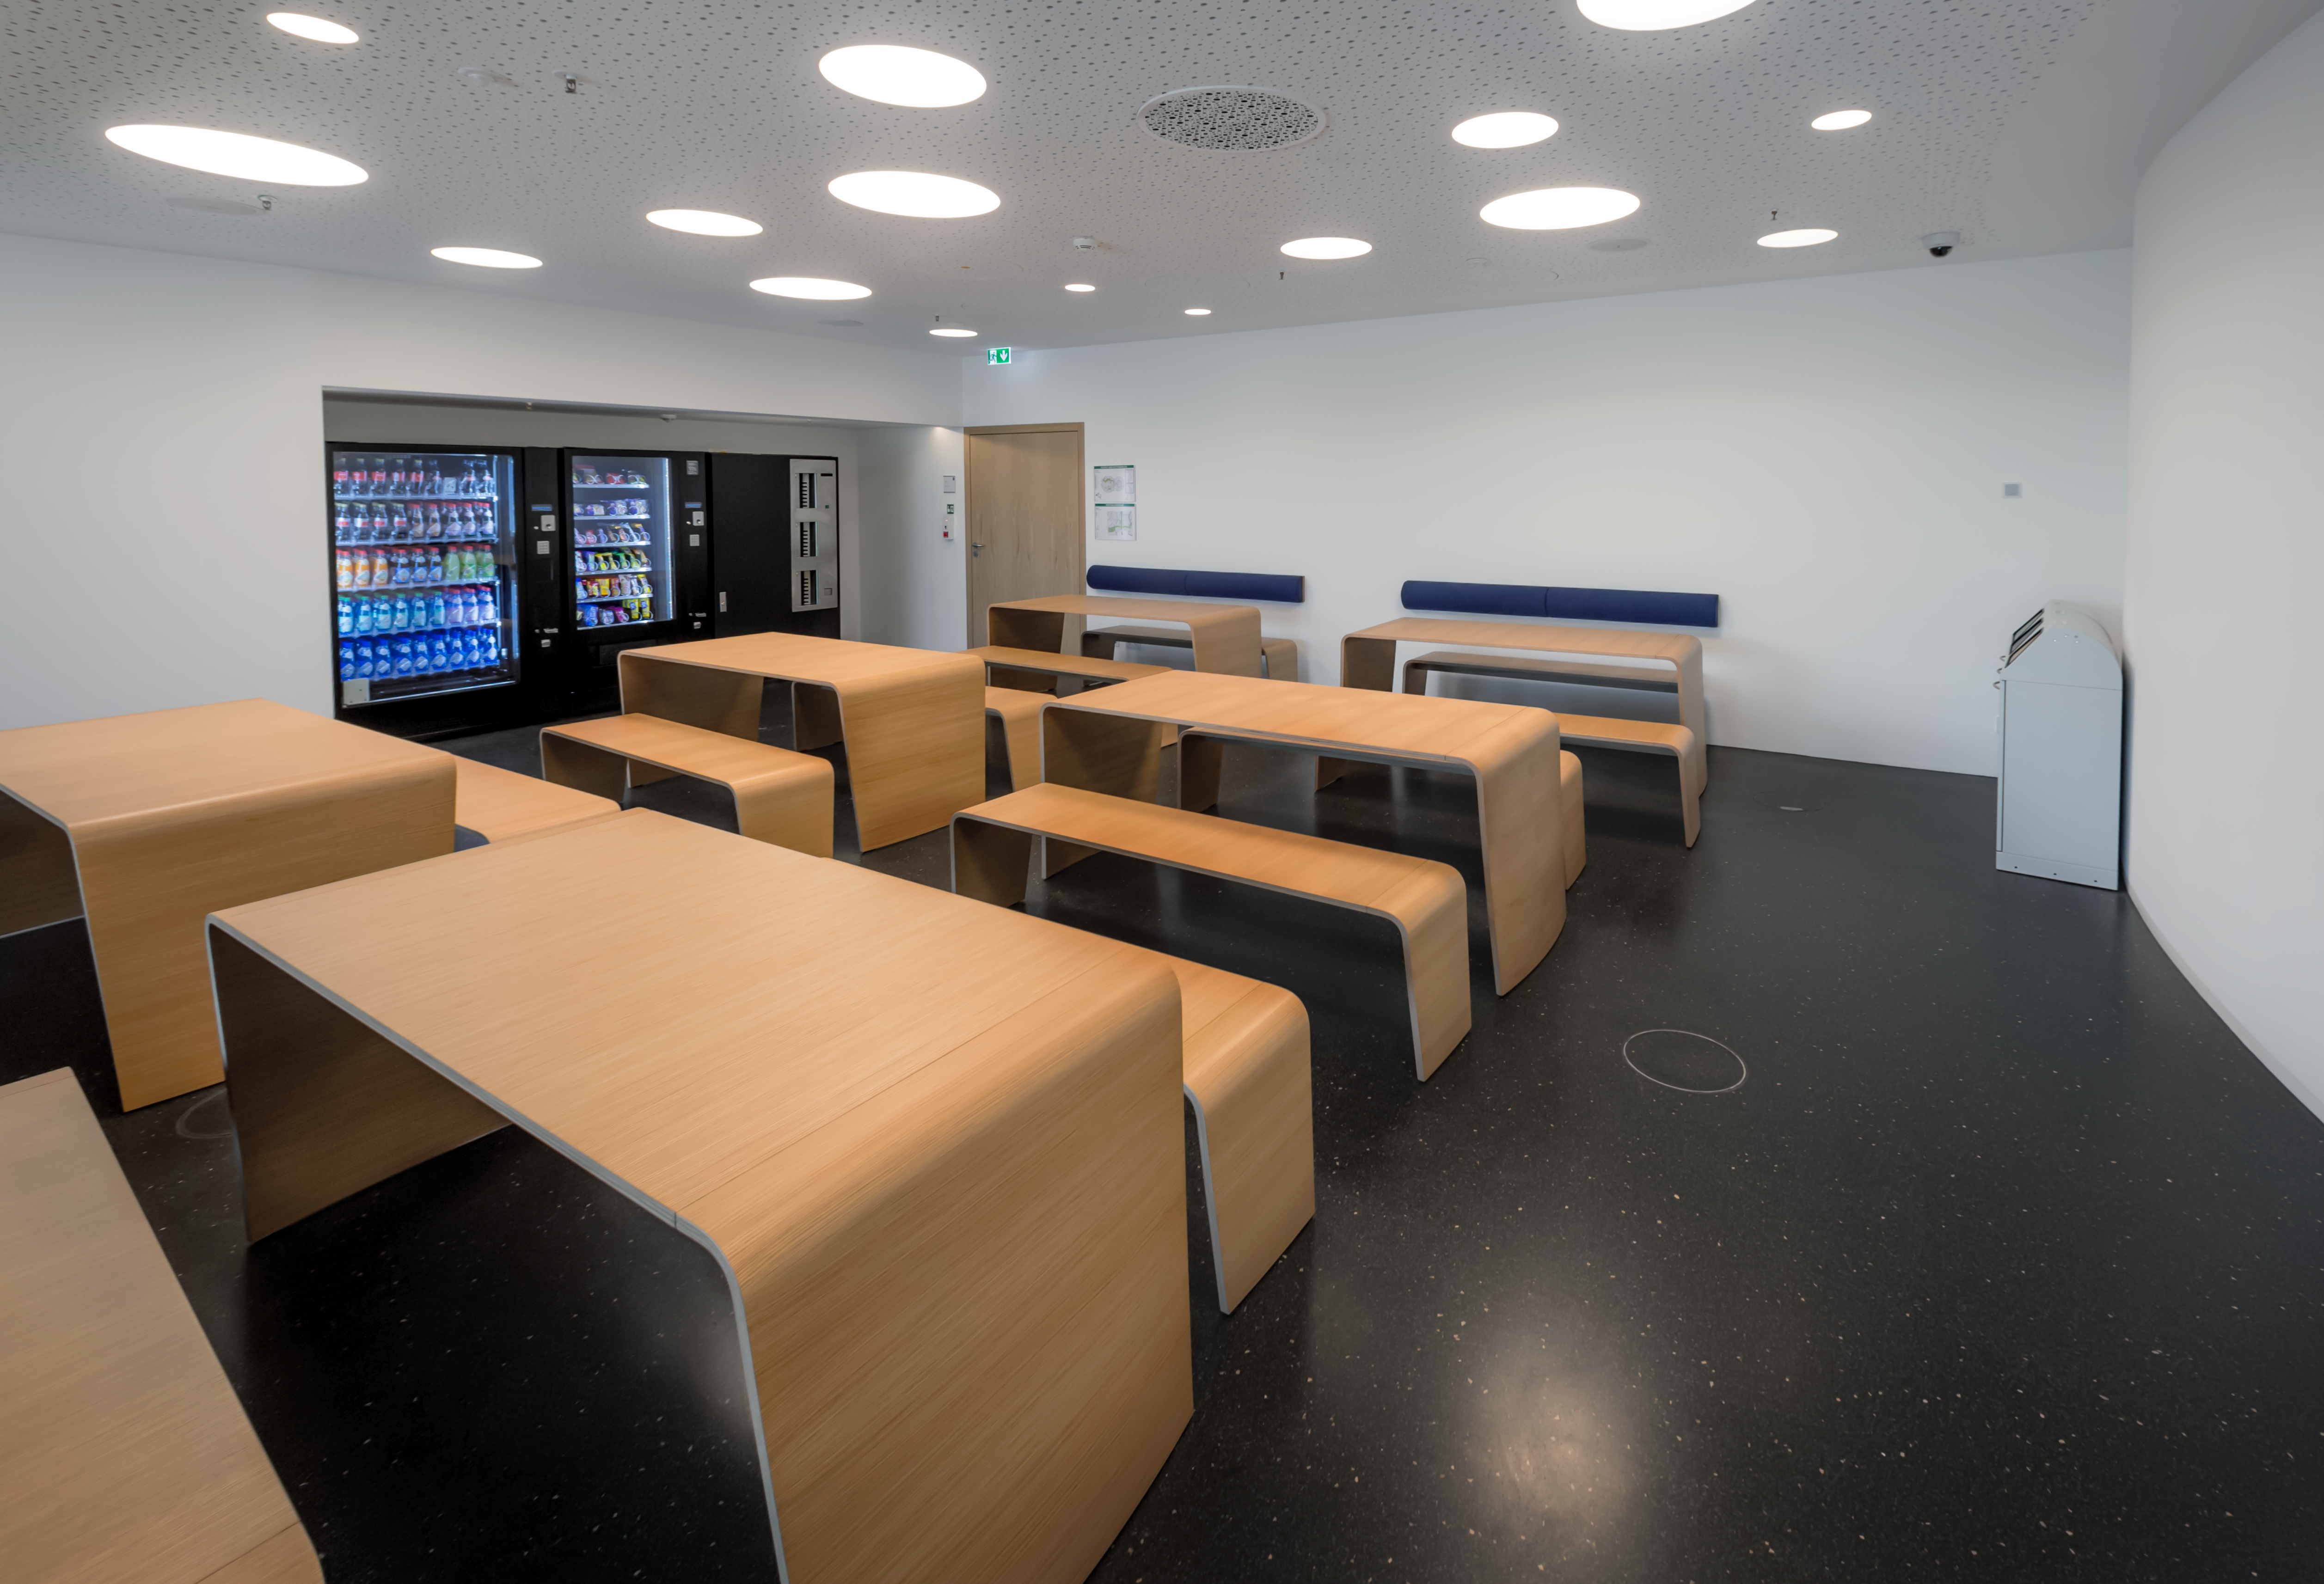

Stellar snacks

This image shows the picnic area of the ESO Supernova, where visitors can take a break from exploring our captivating astronomical exhibition. Visitors can enjoy snacks and cold drinks served from vending machines, as well relax on the the adjacent sun terrace.

Visitors are also very welcome to use the area to consume food and drink brought from home.

Credit: ESO/P. Horálek